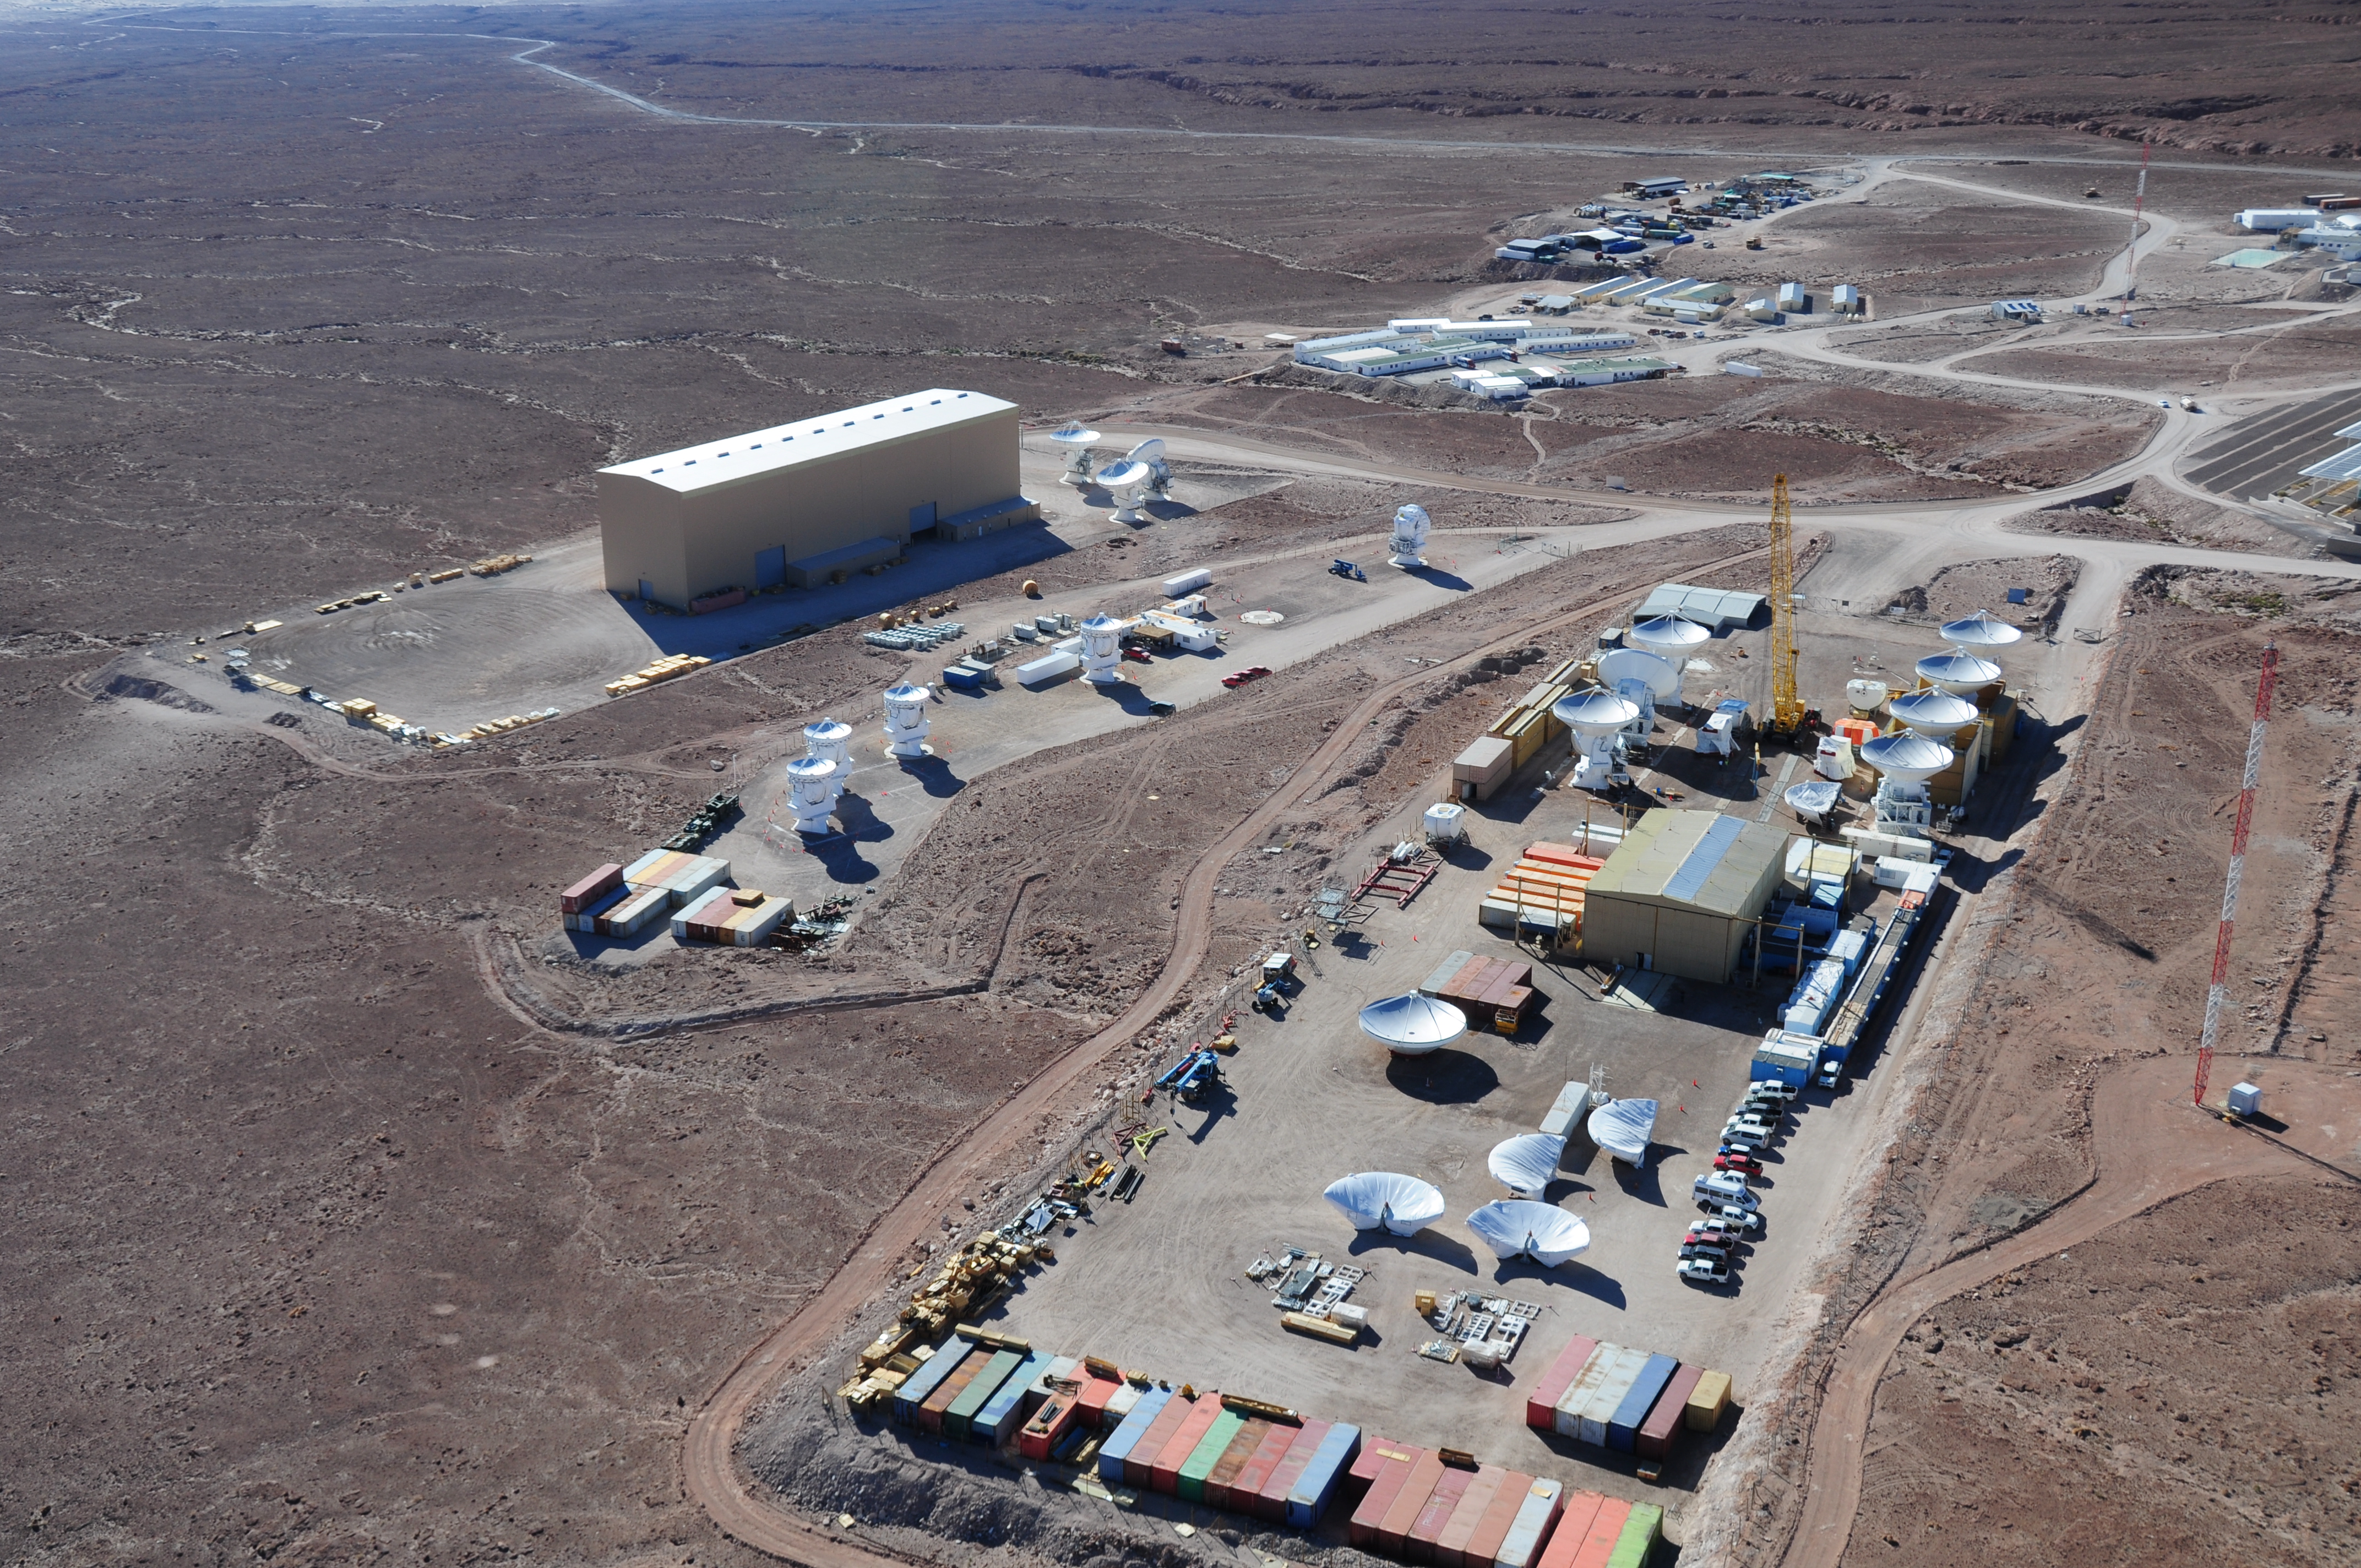

Aerial view of the assembly sites

Aerial view of the assembly sites. European site in the foreground, then Japanese and American.

Credit: ALMA (ESO/NAOJ/NRAO)